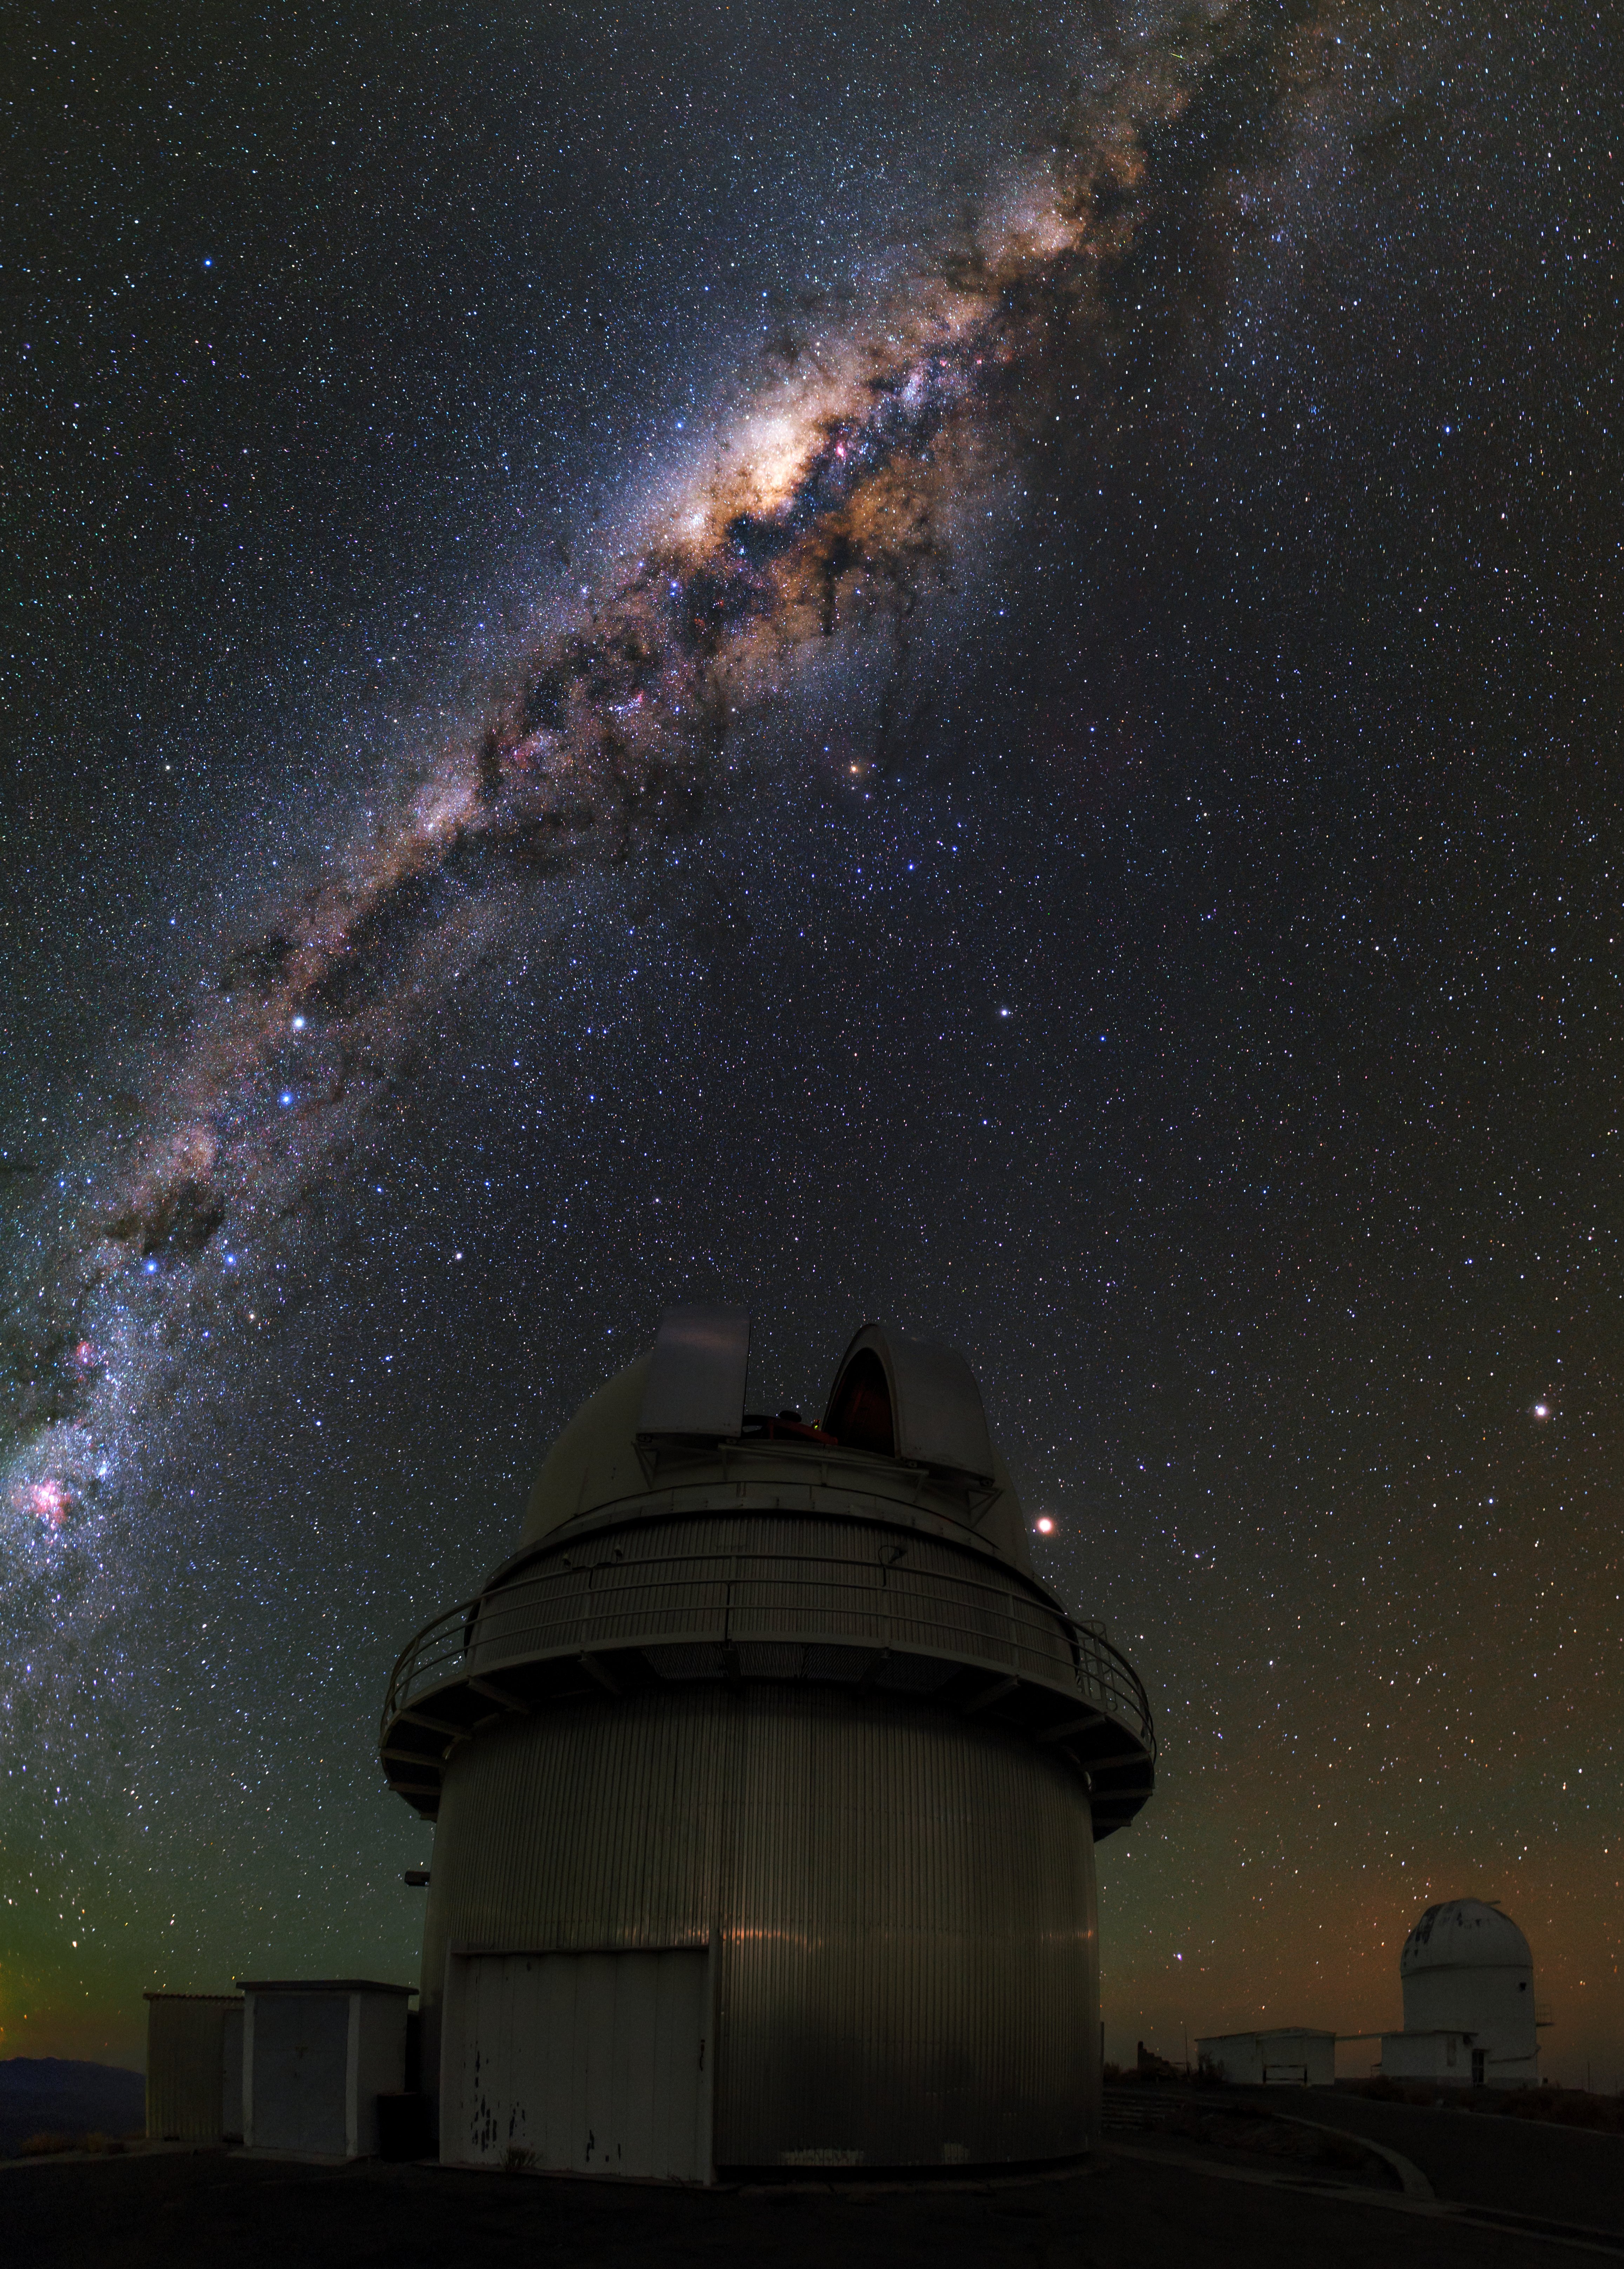

The Great Dane

This image shows the dome of the Danish 1.54-metre telescope that has been in operation at La Silla Observatory since 1979.

The telescope has been involved in several breakthrough astronomical observations including the discovery of merging neutron stars as the possible origin of gamma-ray bursts (eso0533) and finding an exoplanet only five times more massive than the Earth (eso0603).

Above the telescope, our home galaxy the Milky Way stretches across the sky with the bright central bulge aligned with the dome of the telescope.

In the background to the right you can spot the dome which once held the MarLy 1-metre telescope.. The telescope saw first light in 1996 and was decommissioned in 2009. Before the MarLy, this dome hosted the 40-centimetre Grand Prisme Objectif, a photographic astrograph. In front of the MarLy dome, the enclosure of the small Marseille 0.36-metre telecope is visible.

Credit: ESO/B. Tafreshi (twanight.org)